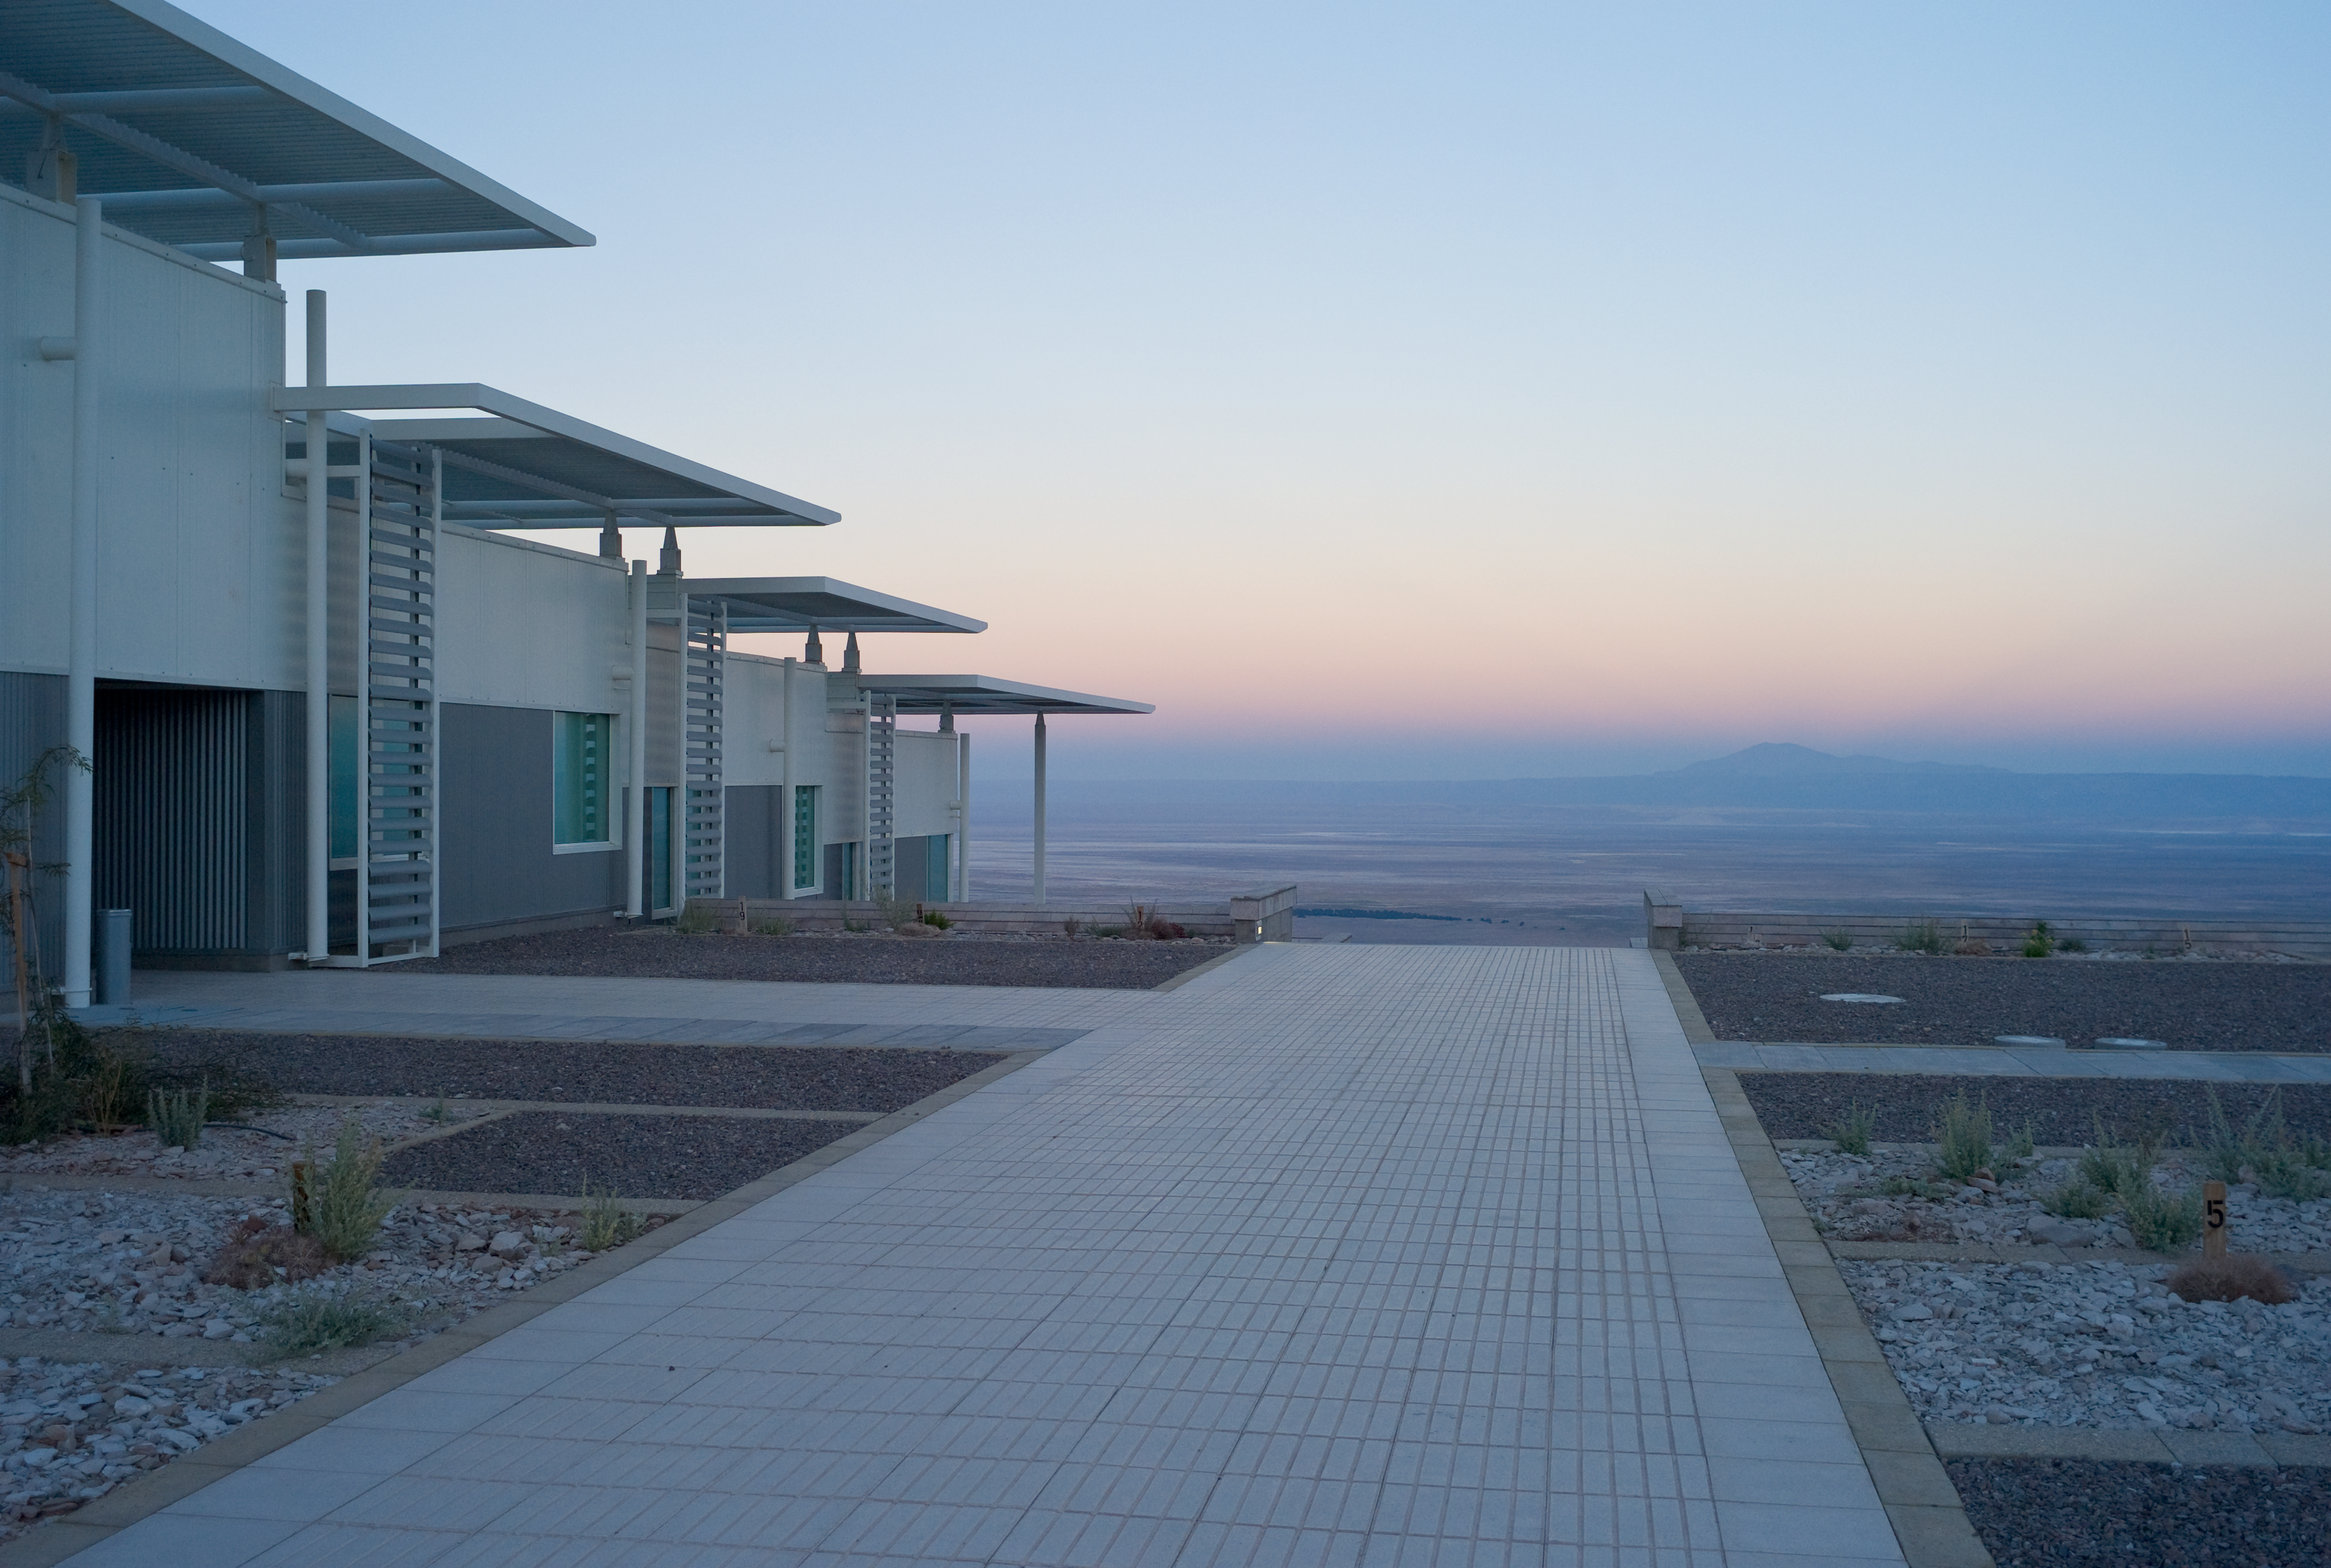

View from ALMA OSF

The view from the OSF buildings toward the west, in early morning light. Image taken in March 2009

Credit: ESO